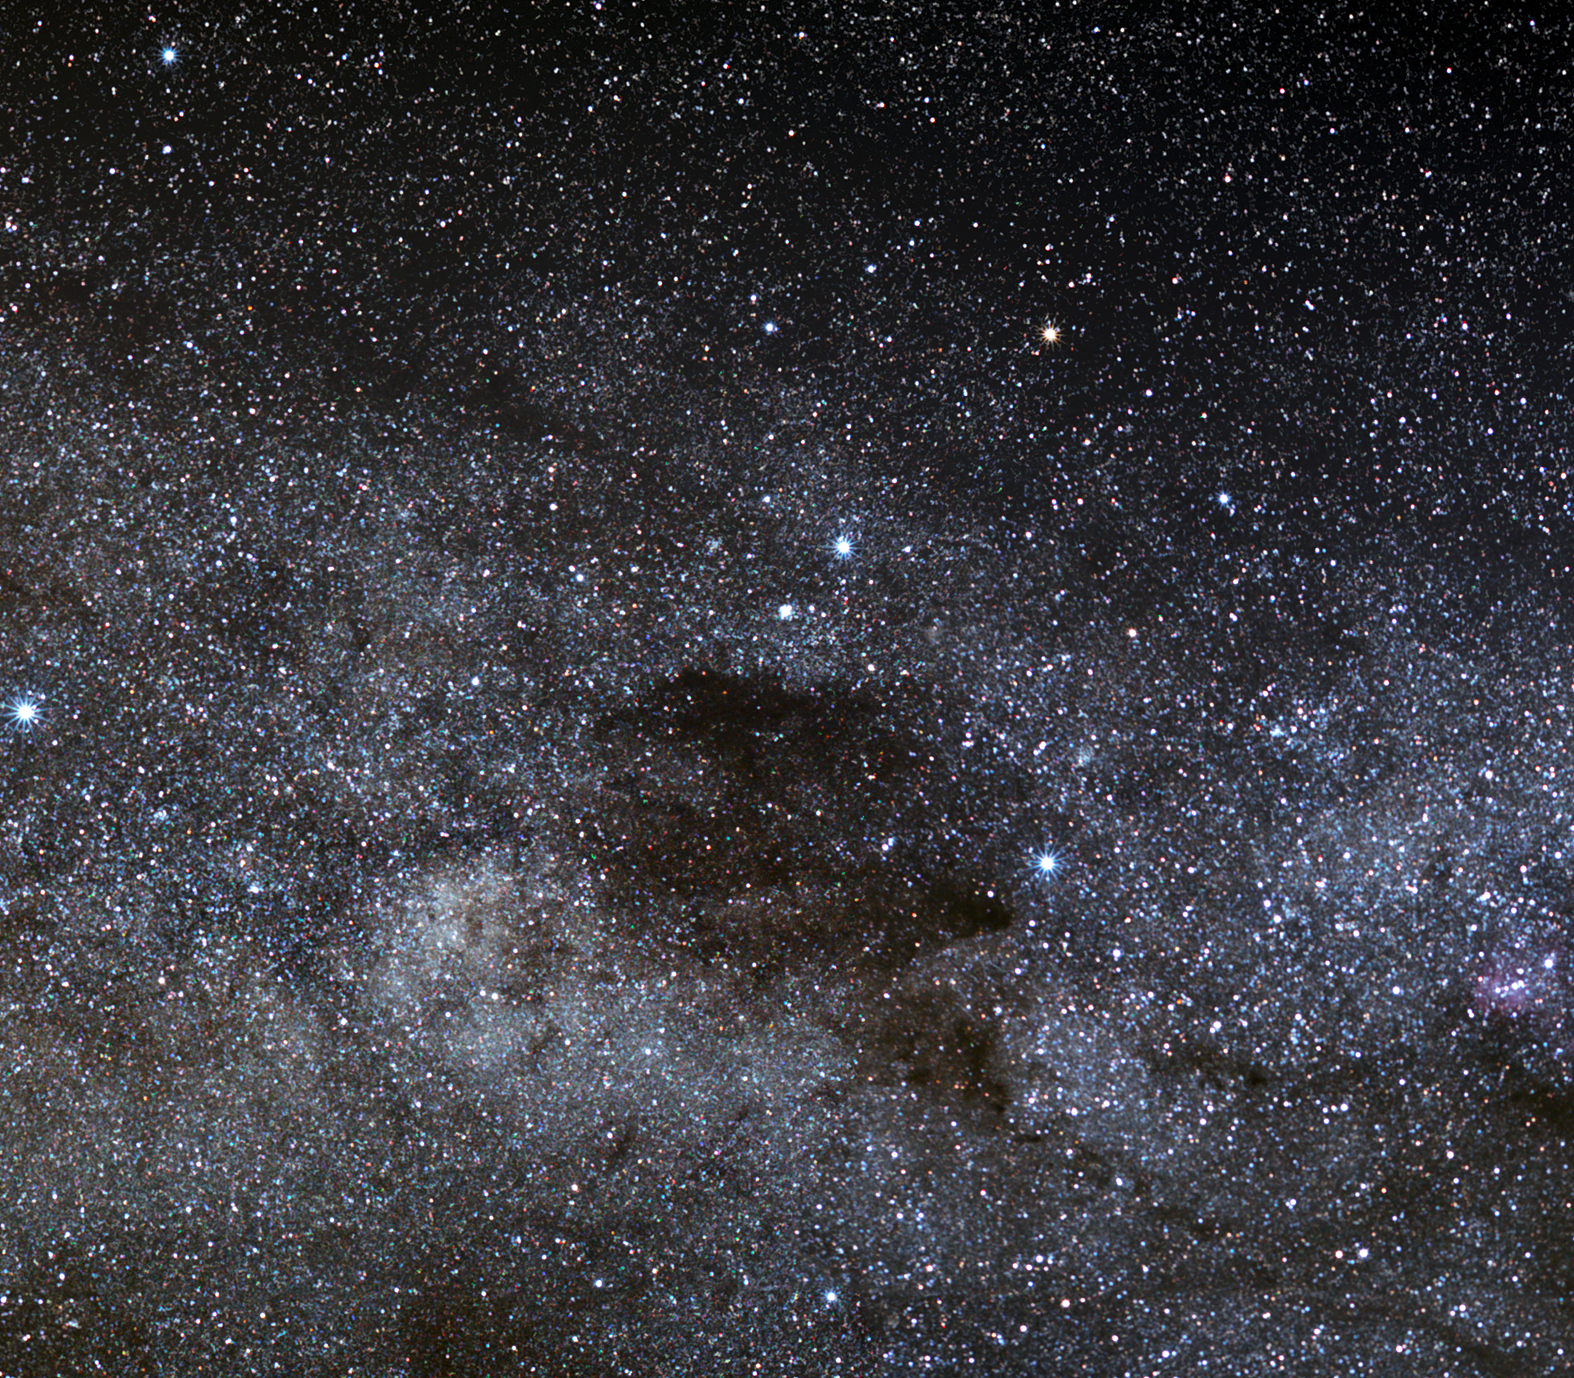

The Coalsack and the Southern Cross

The Coalsack is one of the most prominent dark nebulae visible to the unaided eye. A beautiful sight in the southern sky, the Coalsack casts a dark silhouette against the Milky Way’s bright stripe of stars. The Coalsack is located approximately 600 light-years away from Earth in the southern part of the constellation of Crux (the Southern Cross).

This seemingly starless dark patch is actually an opaque interstellar dust cloud that obscures the light of the background Milky Way stars. Dust grains in the cloud redden the starlight that reaches us by absorbing blue light preferentially, so that the red stars shimmering in the northern and darkest part of the Coalsack appear more crimson than they would in the absence of this dust.

The first European to see this remarkable object was probably the Spanish navigator and explorer Vincente Yanez Pinzon when he sailed to the South American coast in 1499. The Coalsack earned the nickname "Black Magellanic Cloud” in the 16th century, apparently rivalling the prominence of the Large and Small Magellanic Clouds, the two dwarf irregular galaxies that shine brightly in the skies of the Southern Hemisphere. The Incas tell that the god Ataguchu, in a fit of temper, kicked the Milky Way and a fragment flew off, forming the Small Magellanic Cloud where it landed on the sky, and leaving the black mark of the Coalsack behind. Beware of Inca gods in a bad mood!

Another famous sight seen from southern latitudes — though it can creep into view in tropical northern latitudes — is the Southern Cross, or Crux. This cross-shaped constellation has assumed great significance in the cultures of the Southern Hemisphere, even as far back as prehistoric times. So distinctive and evocative is the Southern Cross that the national flags of Australia, Brazil, New Zealand, Papua New Guinea, and Samoa all include a representation of it. The European Southern Observatory (ESO) has also acknowledged the significance of Crux as the foremost constellation of the southern skies, and has proudly incorporated the cross-shaped symbol into the ESO logo. Its Mapudungun name (that is, in the language of the native Chilean Mapuche population), Melipal, was given to the third Unit Telescope of the VLT on Paranal.

Credit: ESO/S. Brunier